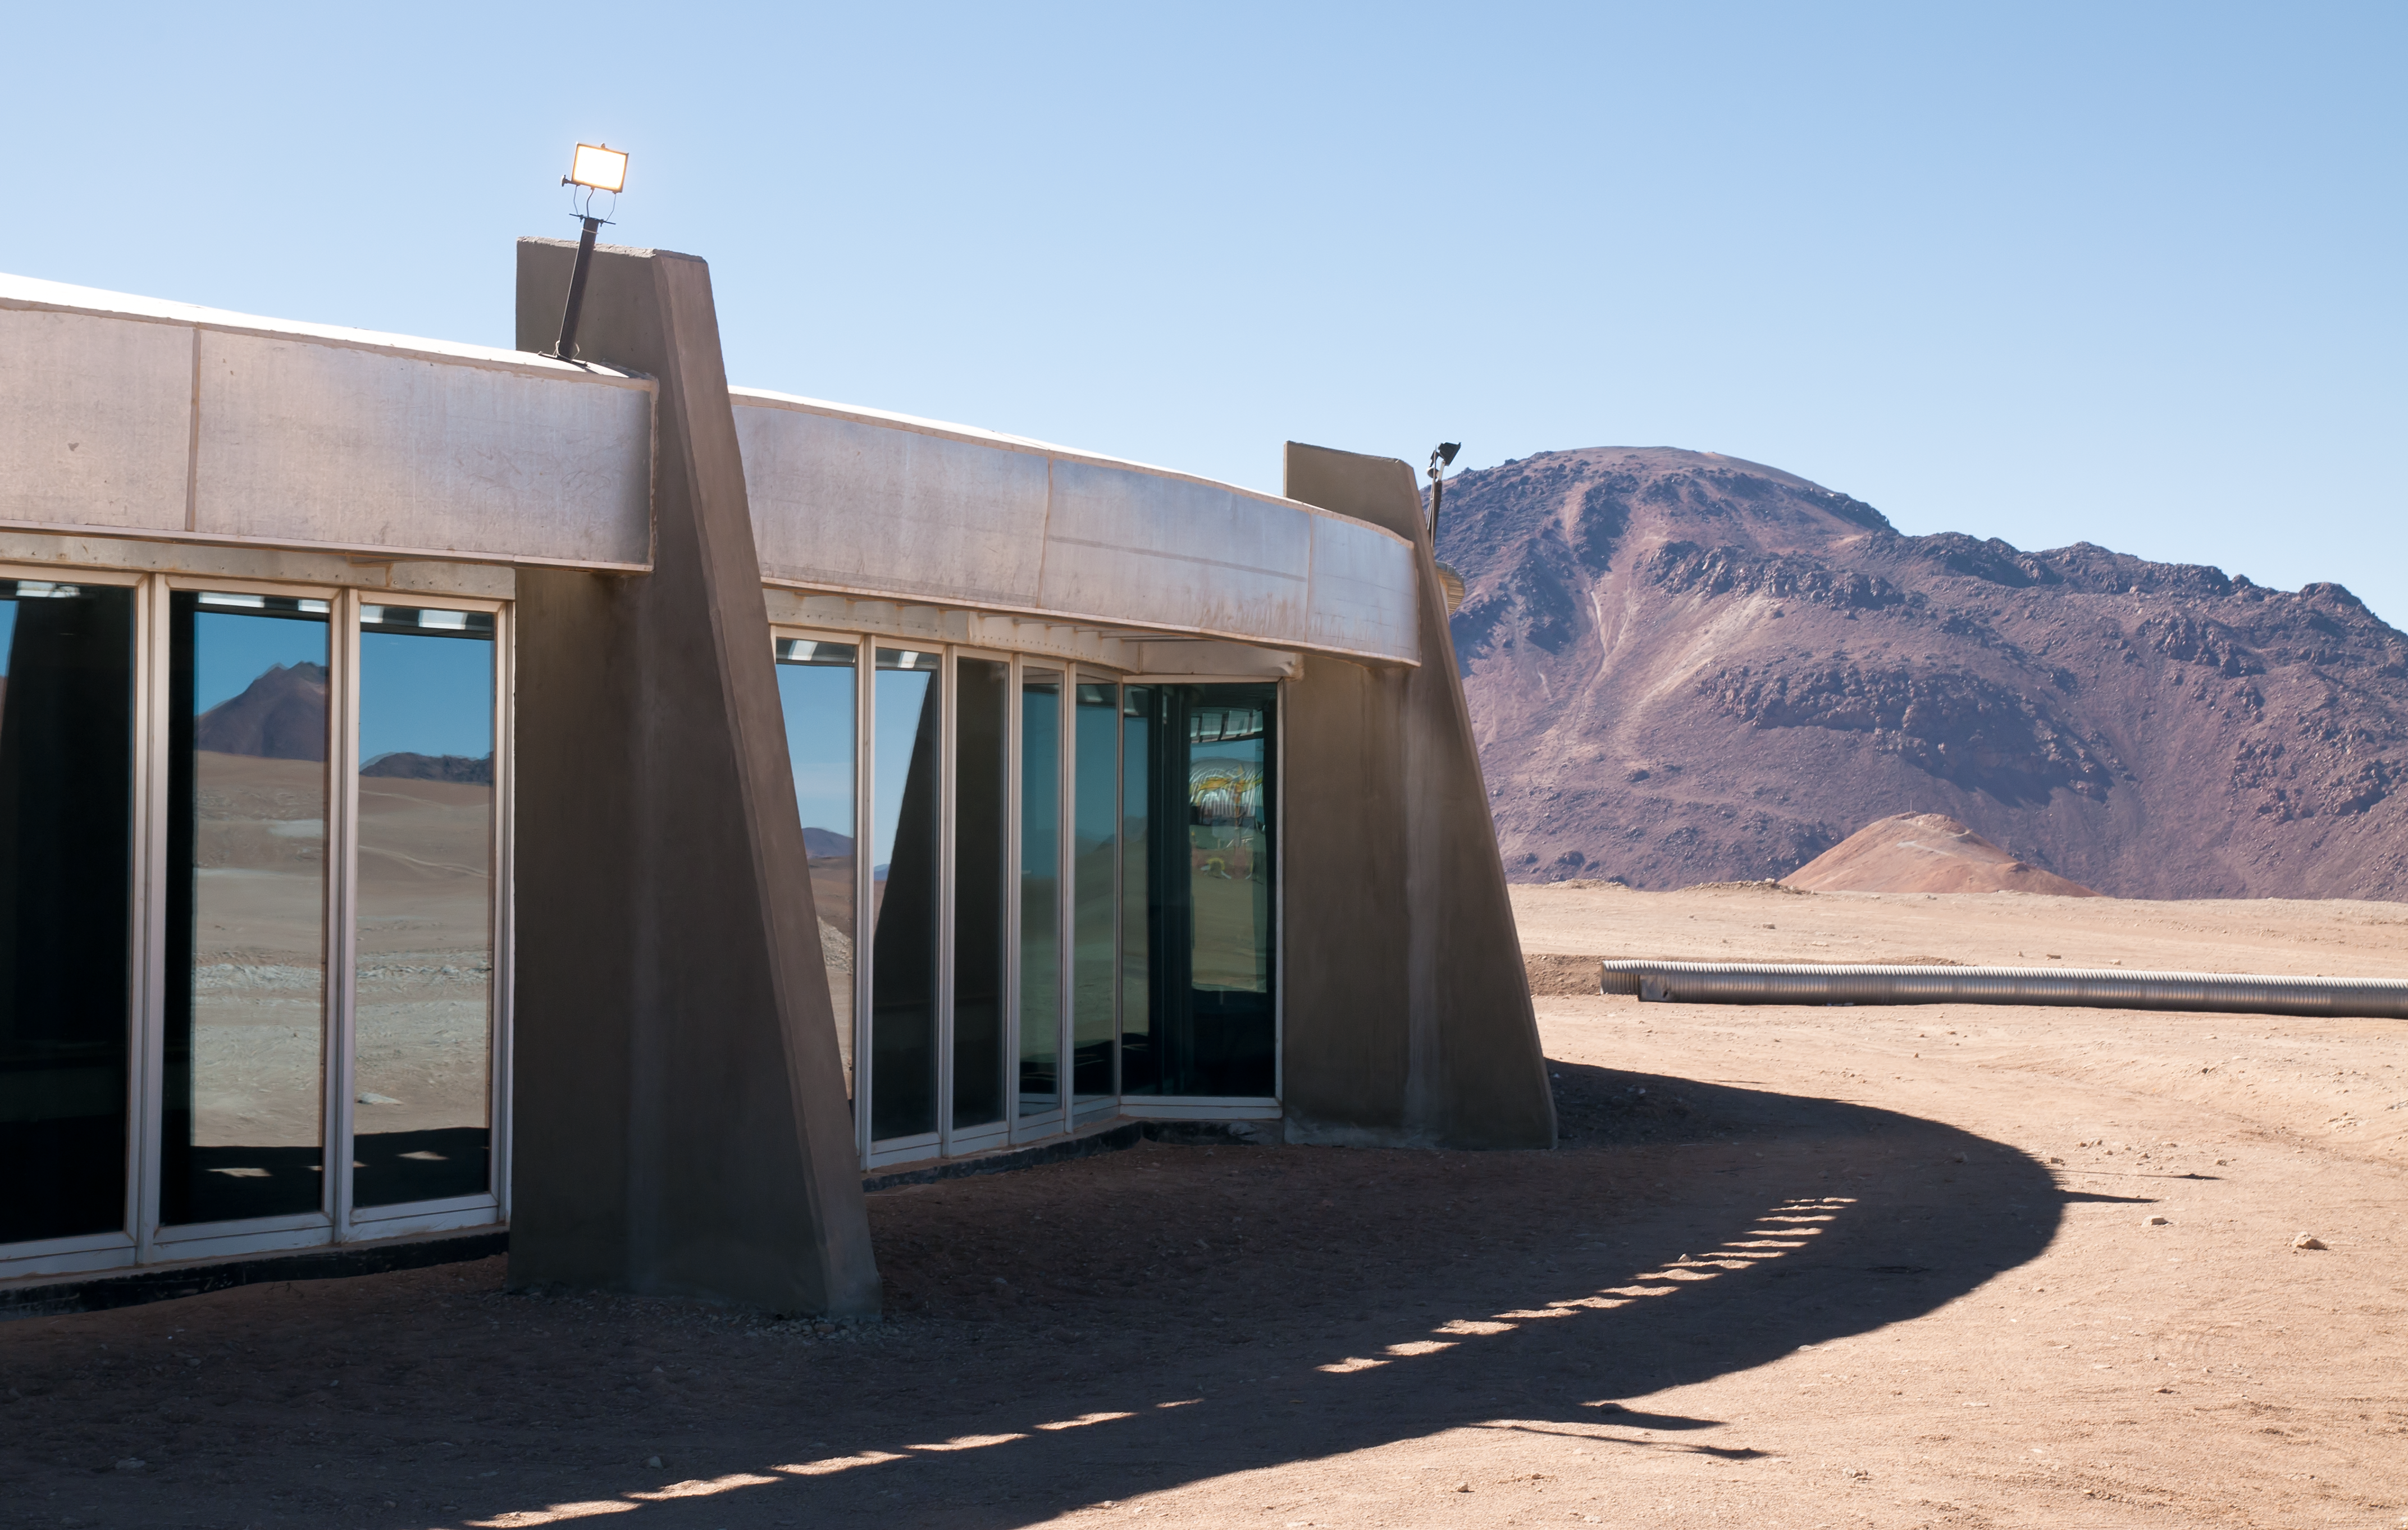

The AOS Technical Building

The breathtaking landscape of the Chajnantor plateau is reflected in the windows of the ALMA Array Operations Site (AOS) Technical Building, located at an altitude of 5000 metres above sea level, in the Chilean Andes. In the background the Chajnantor mountain, about 5600m high, can be seen. The AOS building hosts the ALMA Correlator, a powerful computer which will combine the signals from the ALMA antennas, making them work together as the most powerful submillimetre-wavelength radio telescope in the world.

Credit: ALMA (ESO/NAOJ/NRAO)/A. Caproni (ESO)